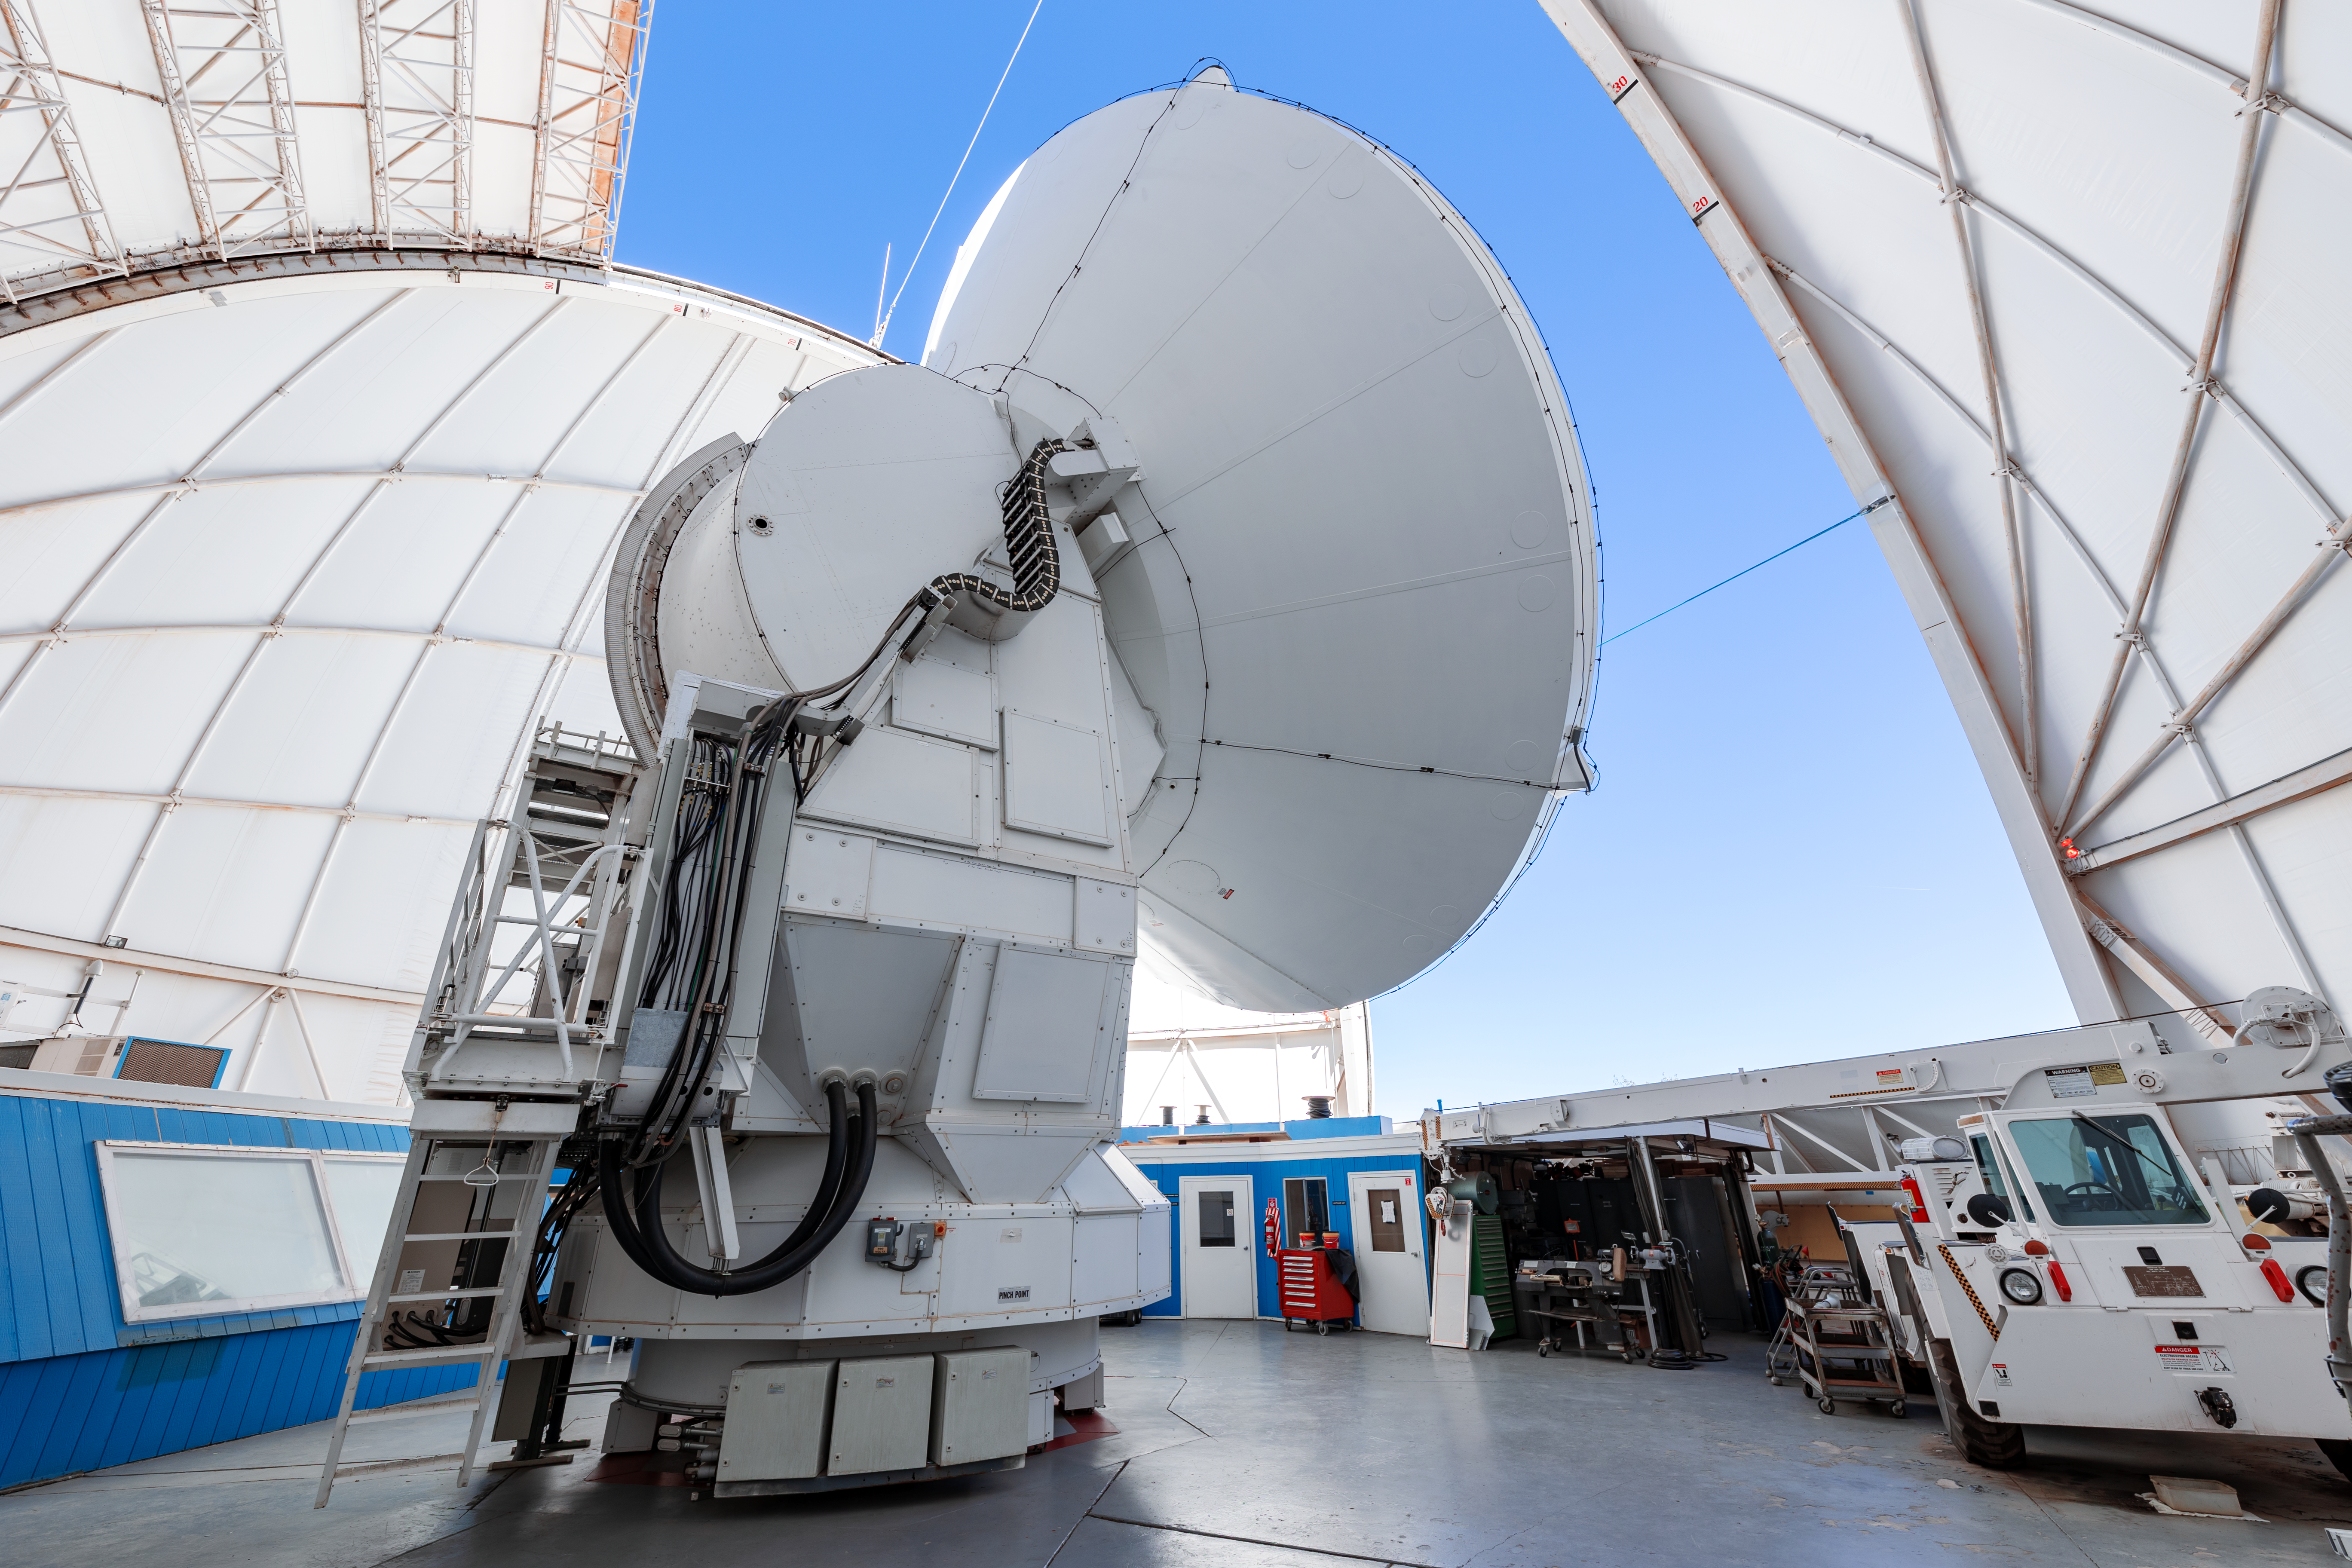

Inside the UA ARO 12-meter Telescope

An inside look of the UA ARO 12-meter Telescope on Kitt Peak National Observatory in Arizona.

Credit: KPNO/NOIRLab/NSF/AURA/T. Slovinský